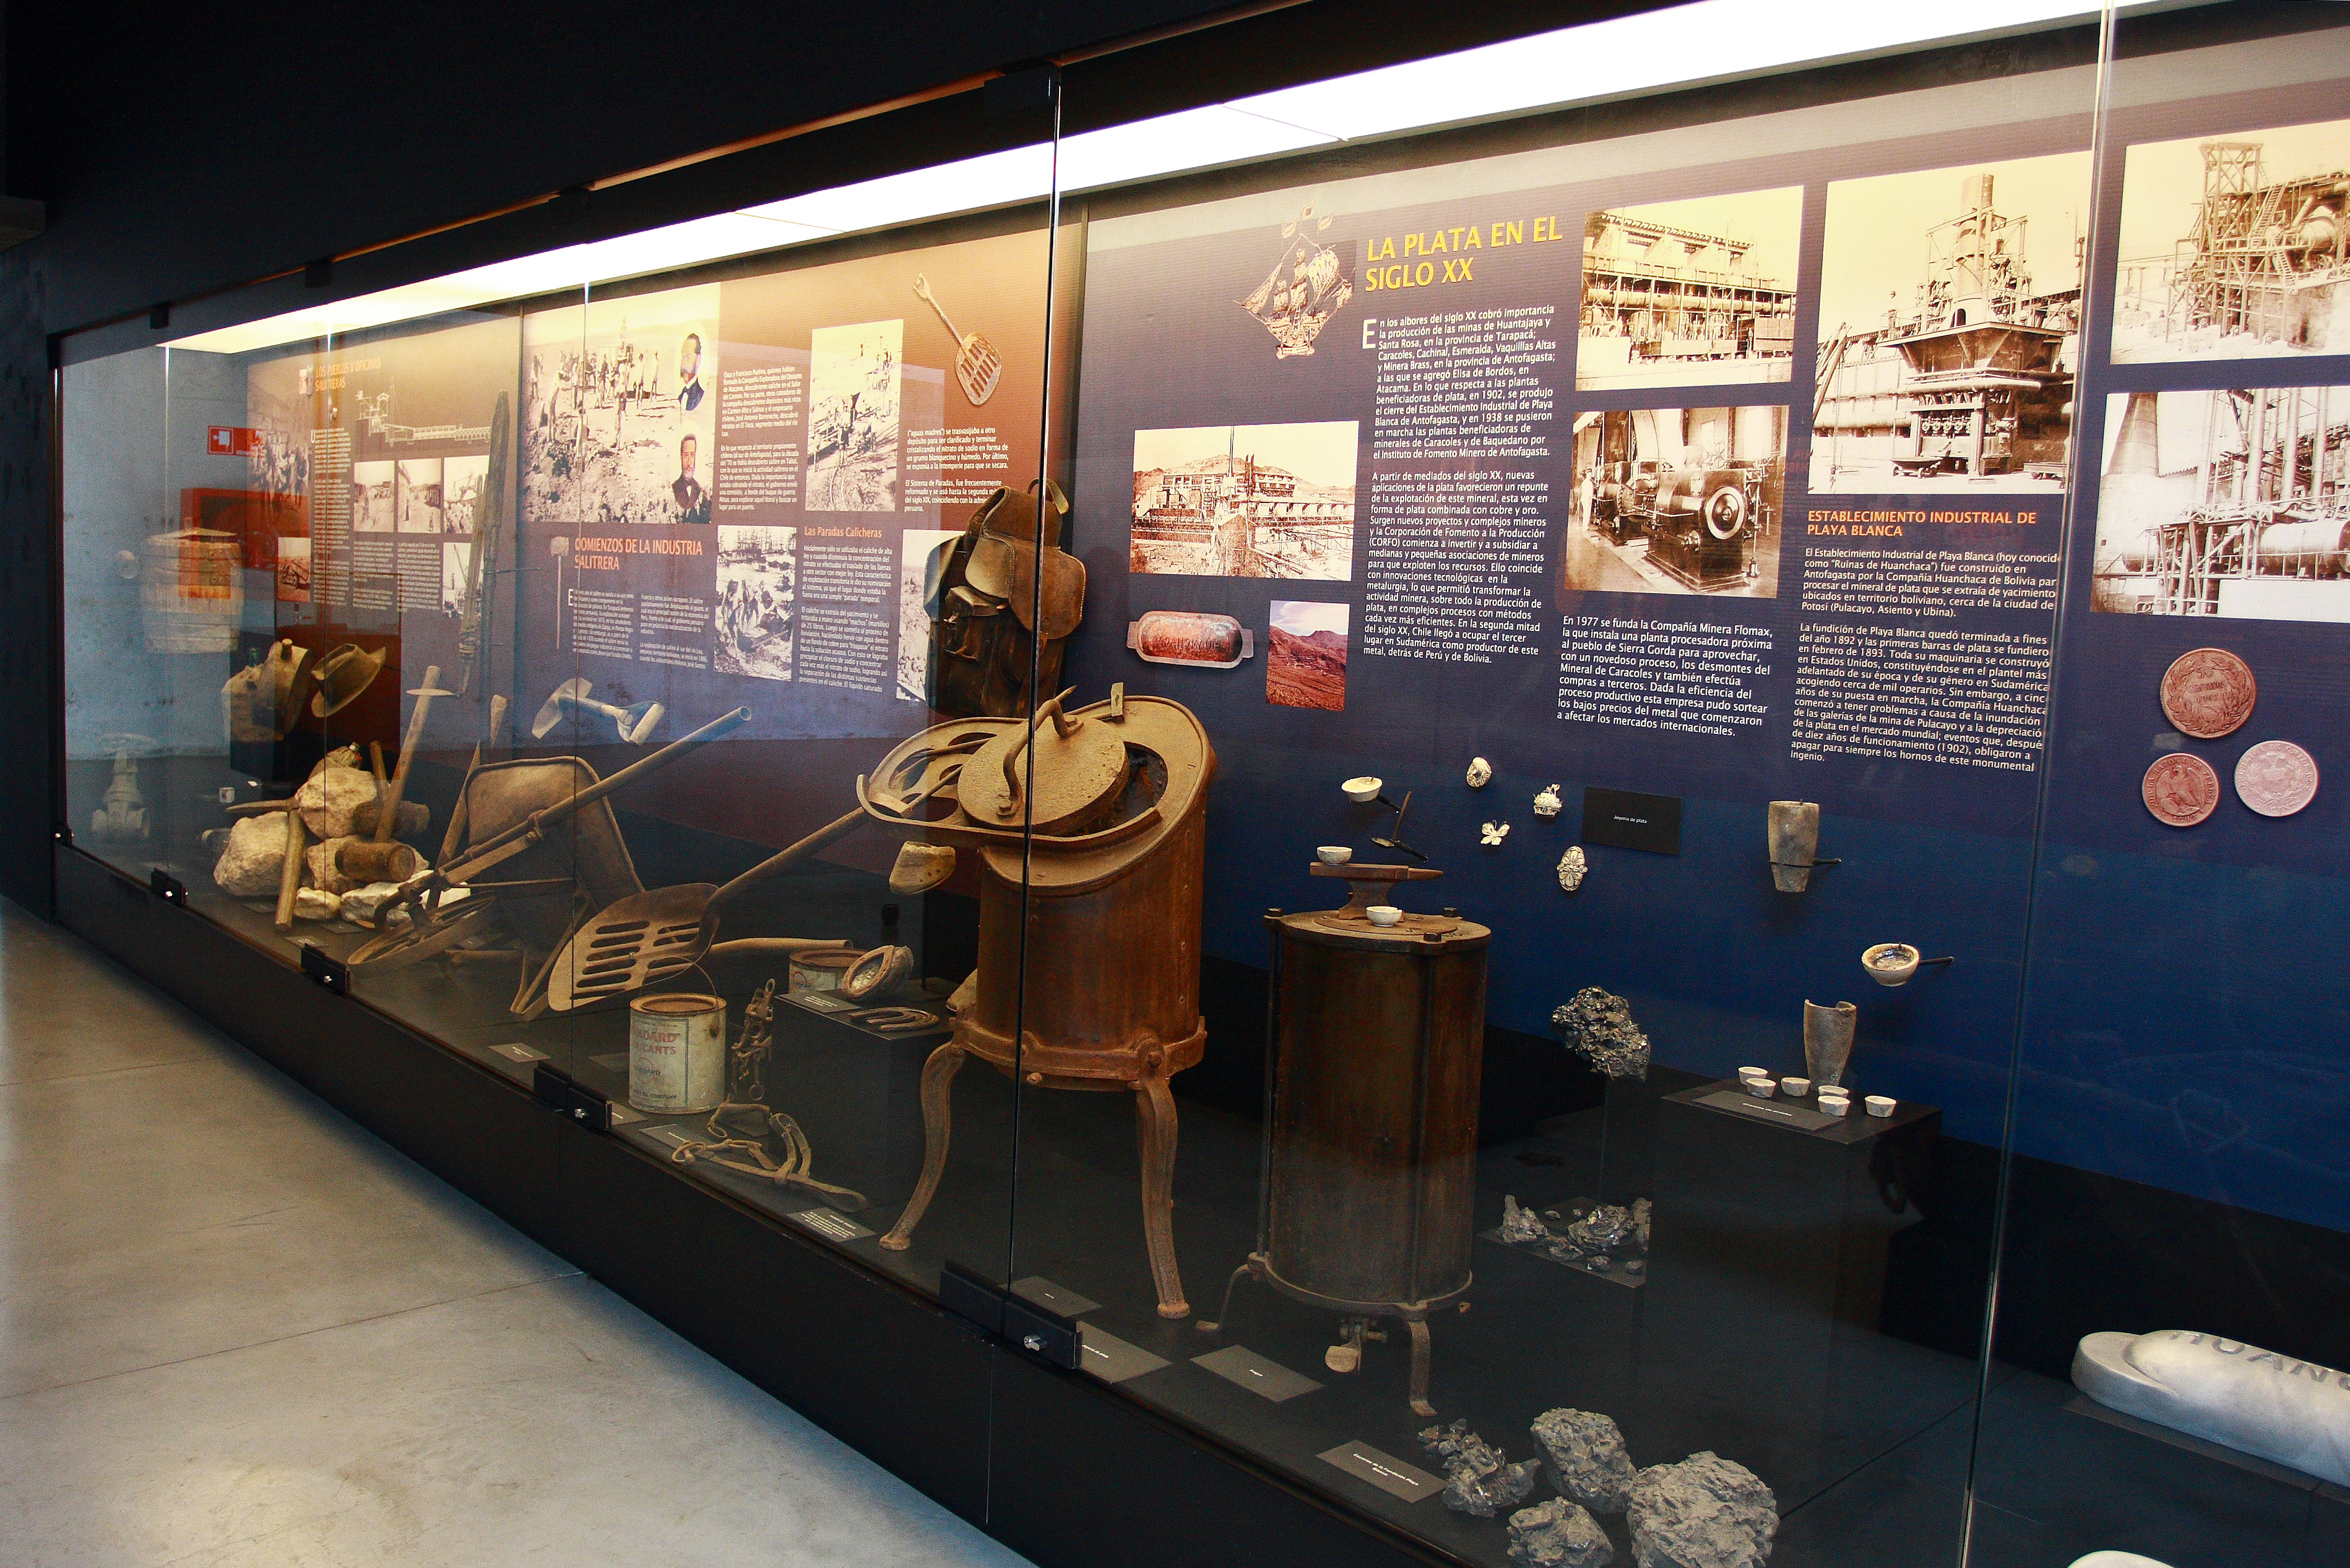

Mining exhibition at the Museum of the Atacama Desert

The exhibition “Miner Man” is one of the five permanent exhibitions at the Museum of the Atacama Desert (MDA), in Antofagasta (II Region of Chile). The MDA, officially inaugurated on 25 May 2010, also includes permanent exhibitions on geology and astronomy, as well as other impressive collections. The astronomy exhibition, titled “A Window to the Universe” was designed and donated by ESO as a contribution to the Region of Antofagasta.

More info in Spanish at: http://www.frh.cl/portal/index.php?option=com_content&view=article&id=62&Itemid=78

Credit: ESO